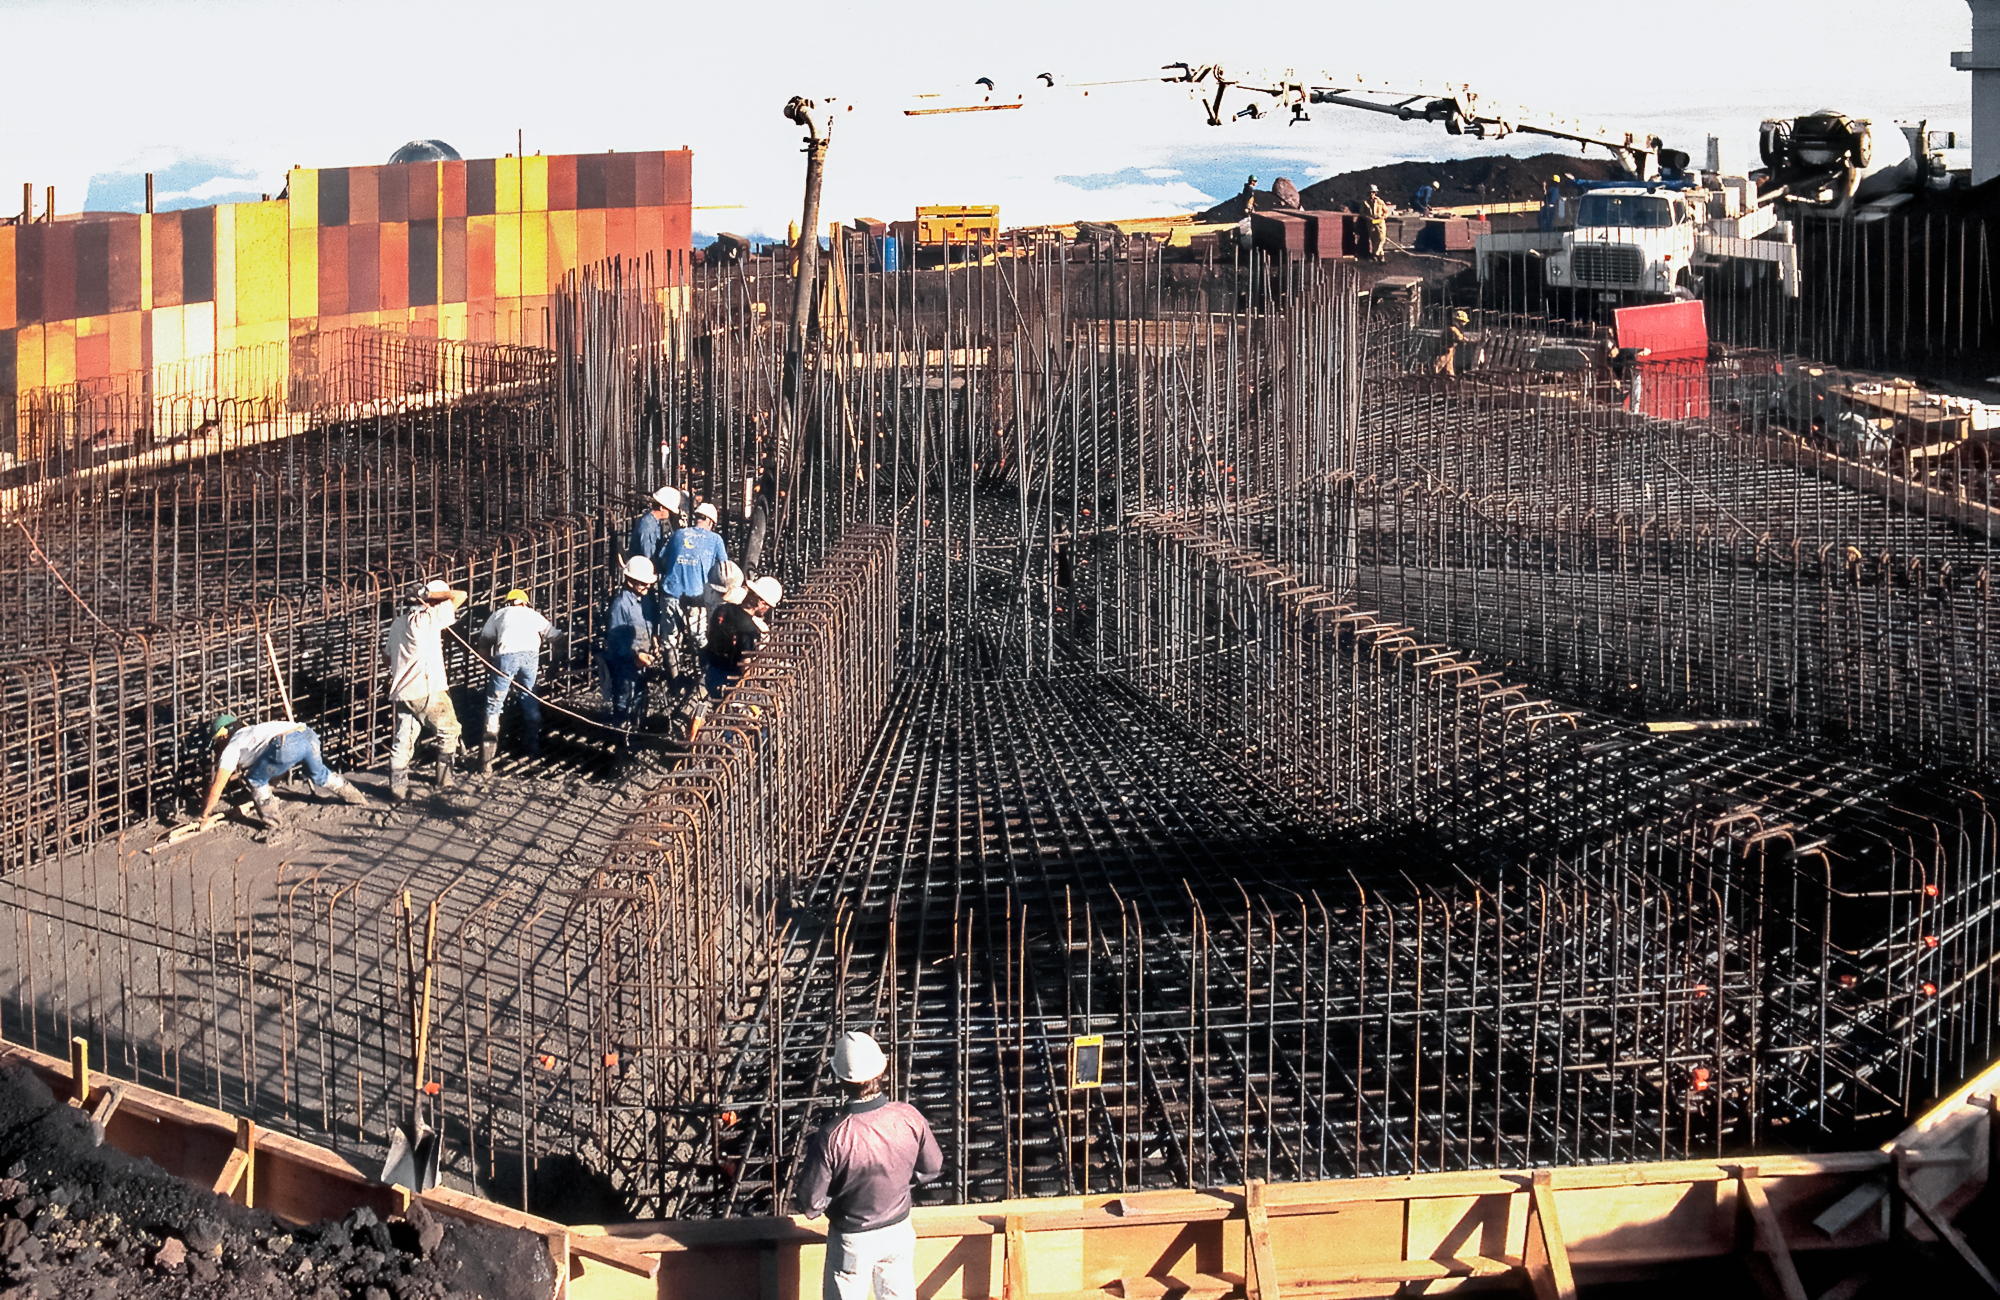

Gemini North: From Metal Grids to Giant Structure

High above the blanket of clouds and near the summit of Maunakea in Hawai‘i, a construction crew is busy building Gemini North telescope. This image was taken in 1995.

Credit: NOIRLab/NSF/AURA